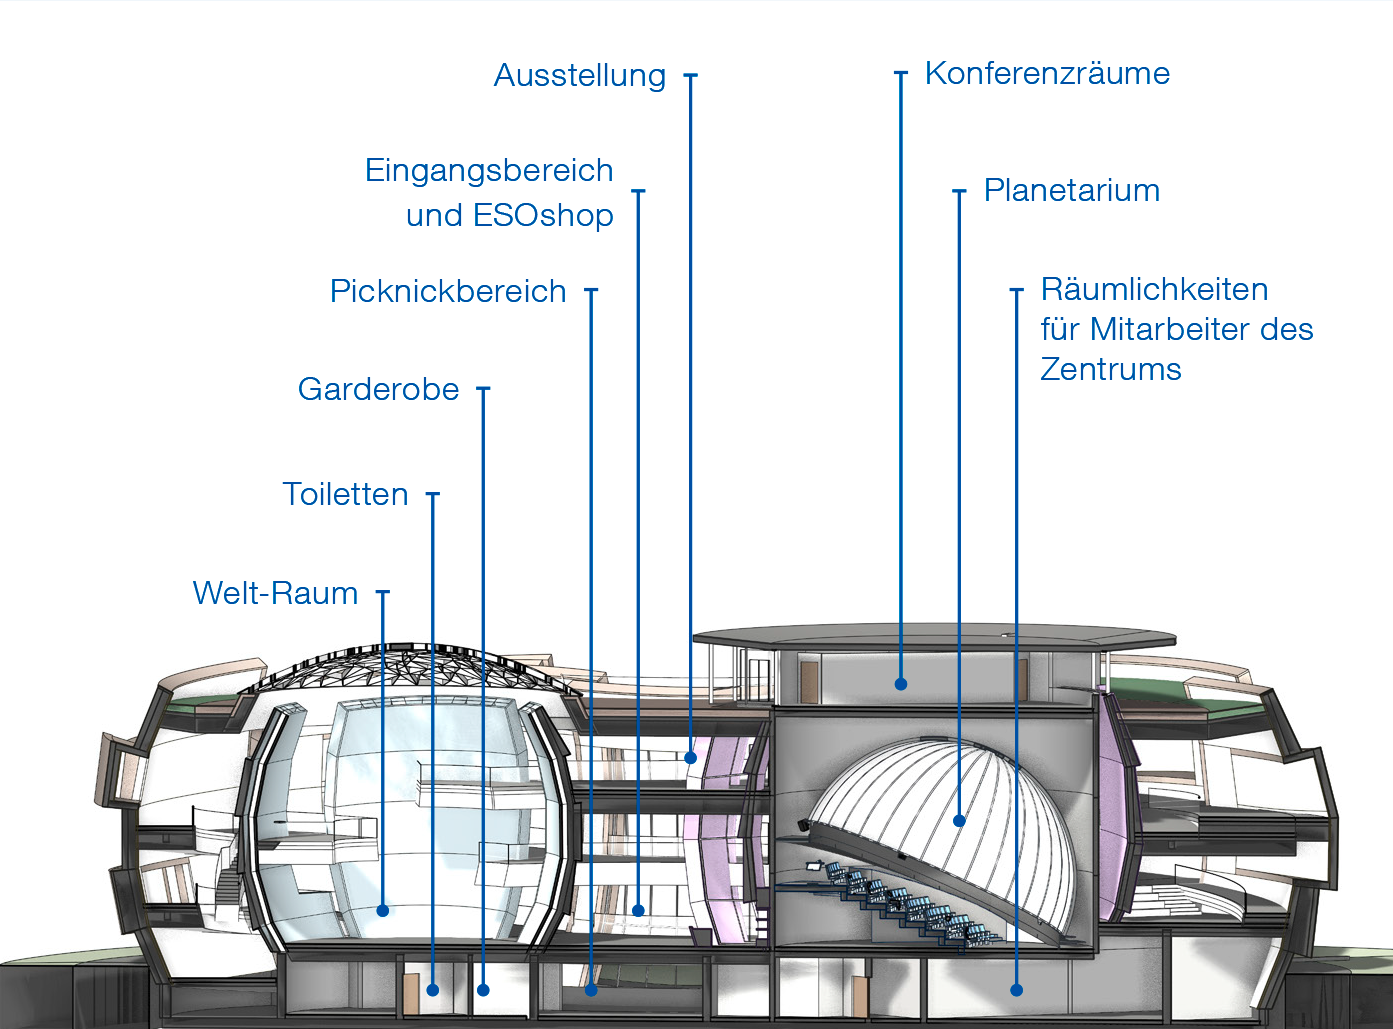

ESO Supernova

Querschnitt durch das ESO Supernova Planetarium & Besucherzentrum.

Weitere Information: http://supernova.eso.org/germany/your-event/?nolang

Credit: Architekten Bernhardt + Partner (www.bp-da.de)